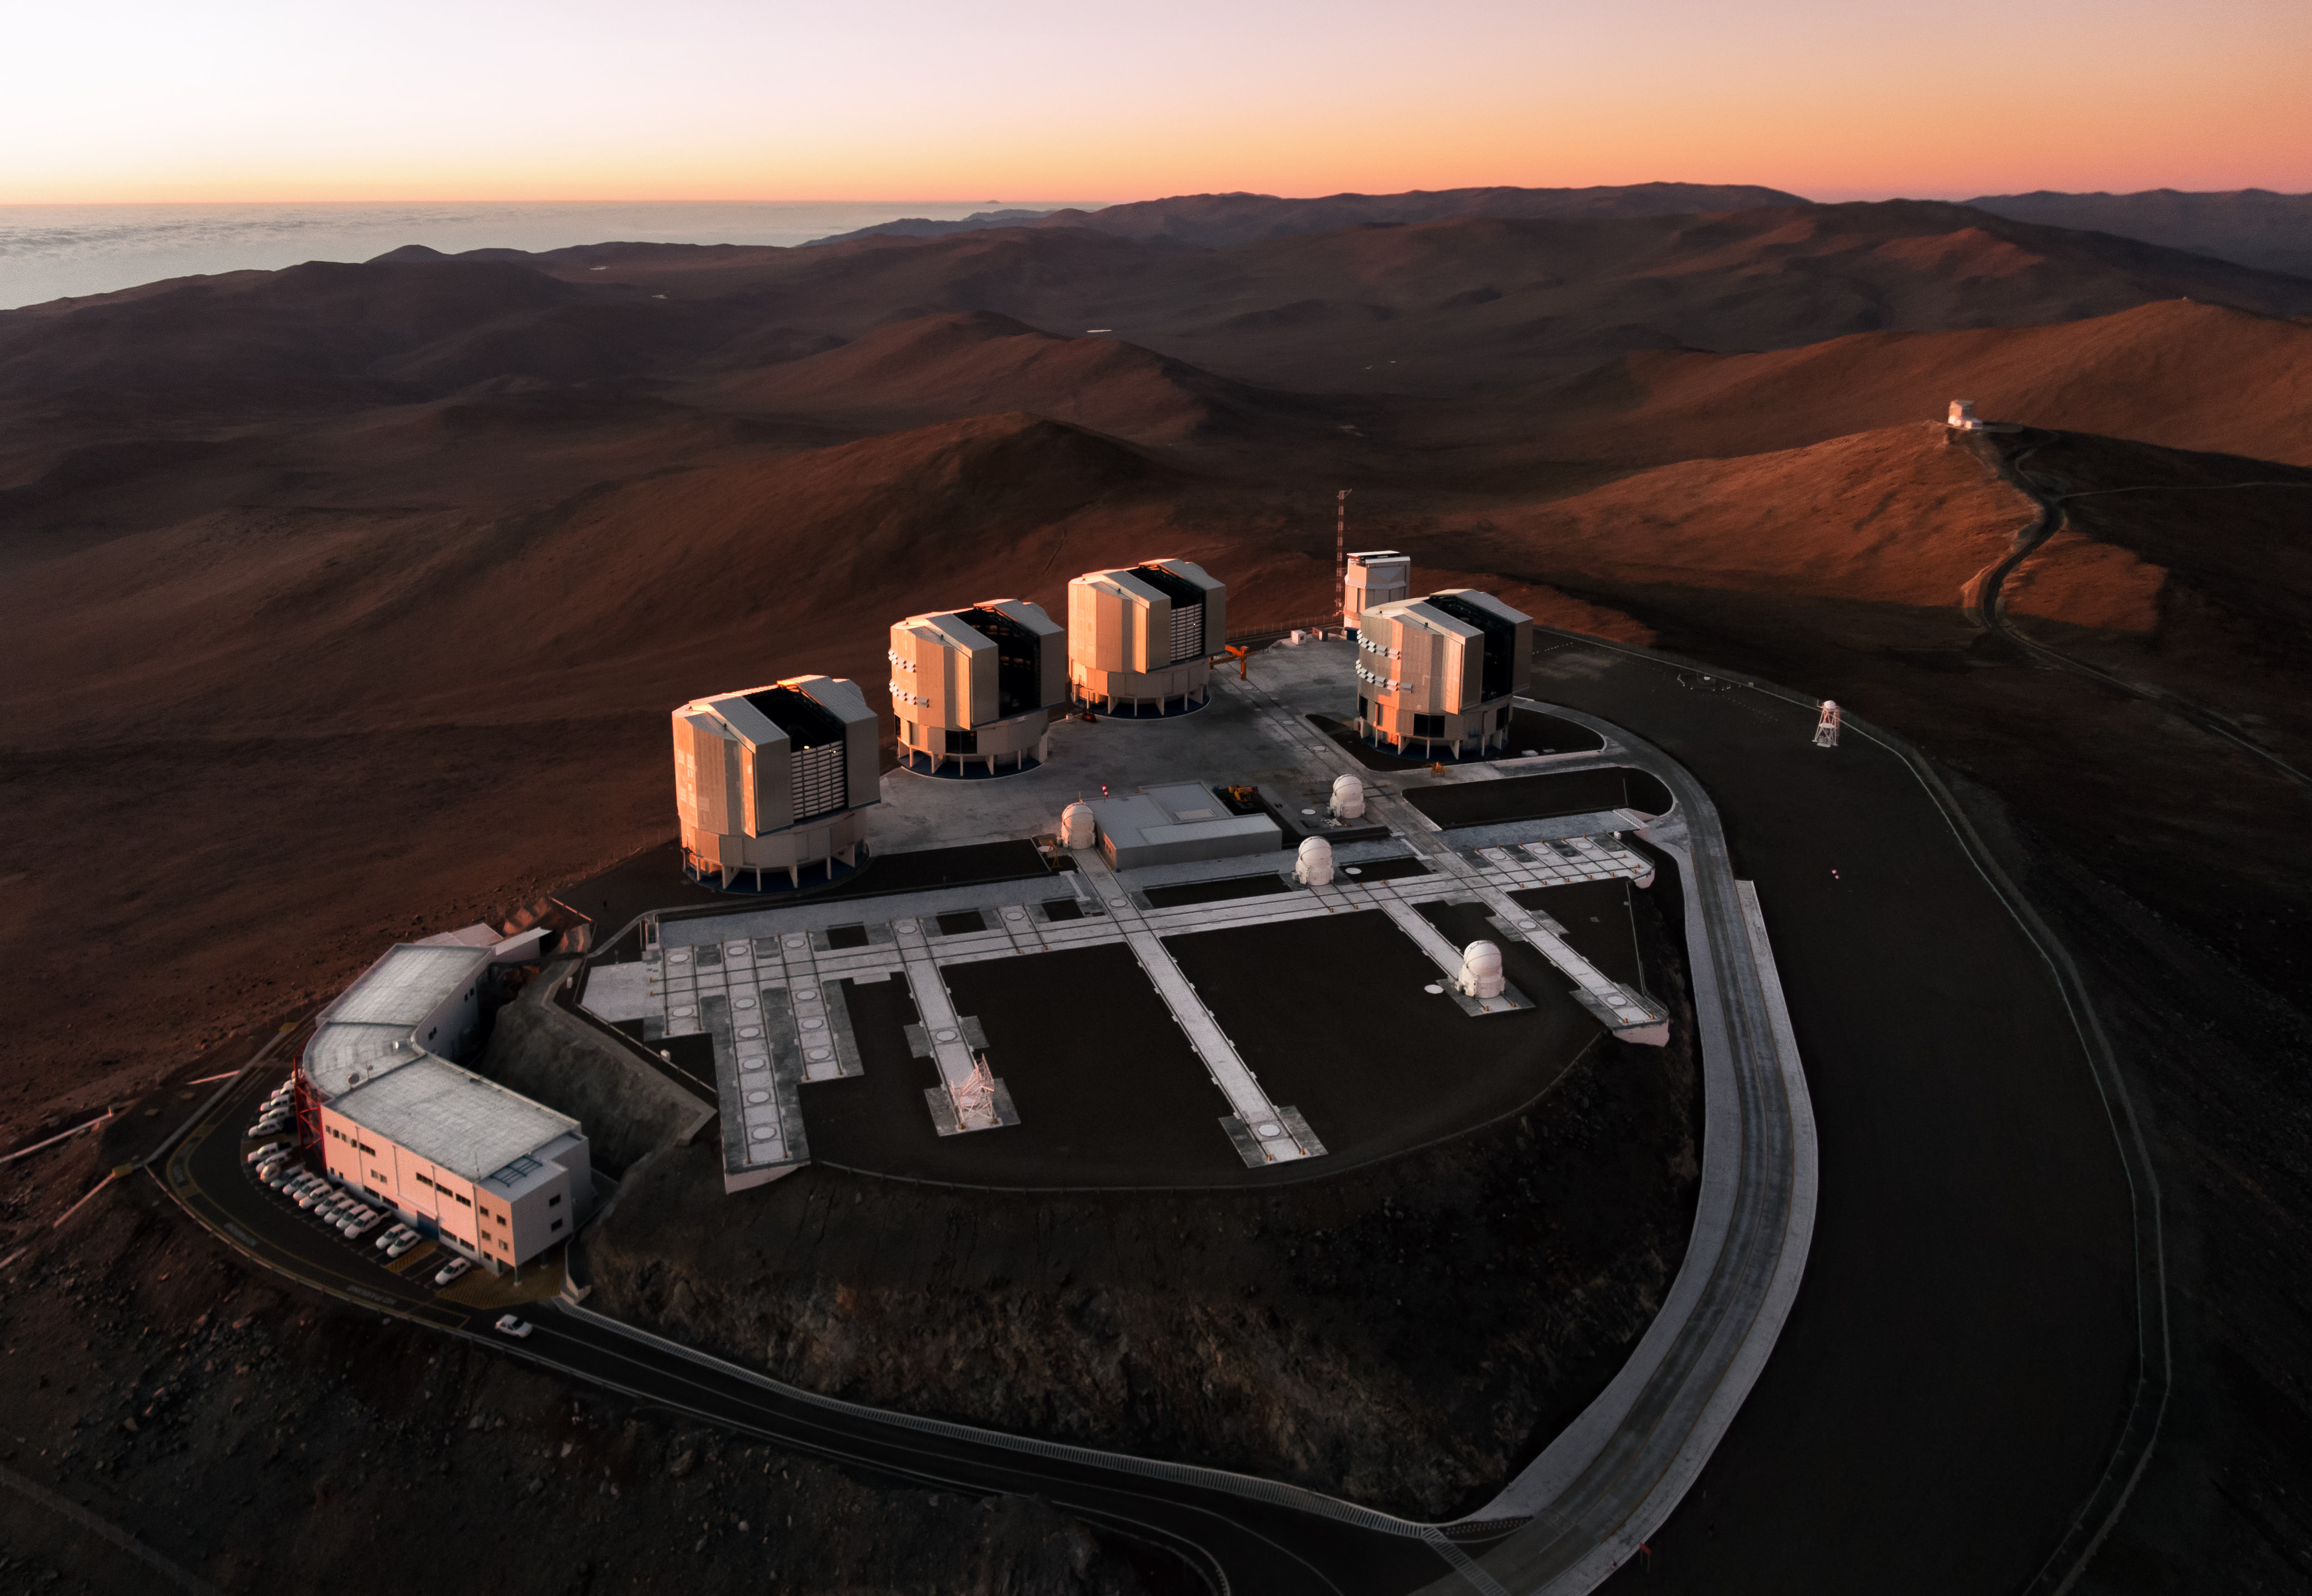

Aerial sunset over Paranal

This remarkable image was taken using a quadcopter, hovering high above the Atacama. Ocean, cloud and desert come together to form the aerial scene, stretching out along the Chilean coast.

ESO’s Very Large Telescope (VLT) is softly illuminated by the Sun as it sets in the evening sky, throwing hues of orange and apricot across the observatory. On an adjacent peak towards the right of the frame, the 4.1-metre Visible and Infrared Survey Telescope for Astronomy (VISTA) stands apart, cutting a more solitary figure.

The region in front of the VLT, filled with a lattice-like grid of rails, is used by the four small movable VLT Auxiliary Telescopes. Placing these telescopes at different distances apart adjusts the effective size of the VLT Interferometer, which acts as a single giant stargazer.

Credit: G.Hüdepohl (atacamaphoto.com)/ESO